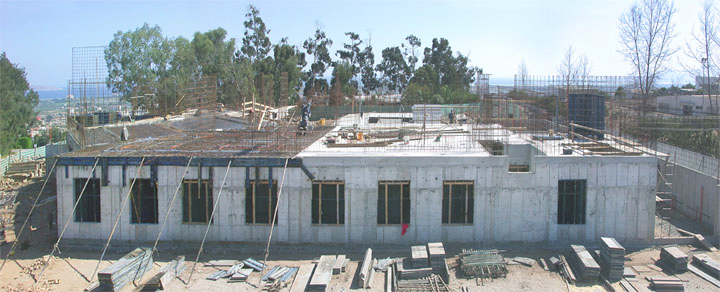

Gemini South base facility under construction

Gemini South base facility under construction. Taken on April 23, 2002.

Credit: International Gemini Observatory/NOIRLab/NSF/AURA